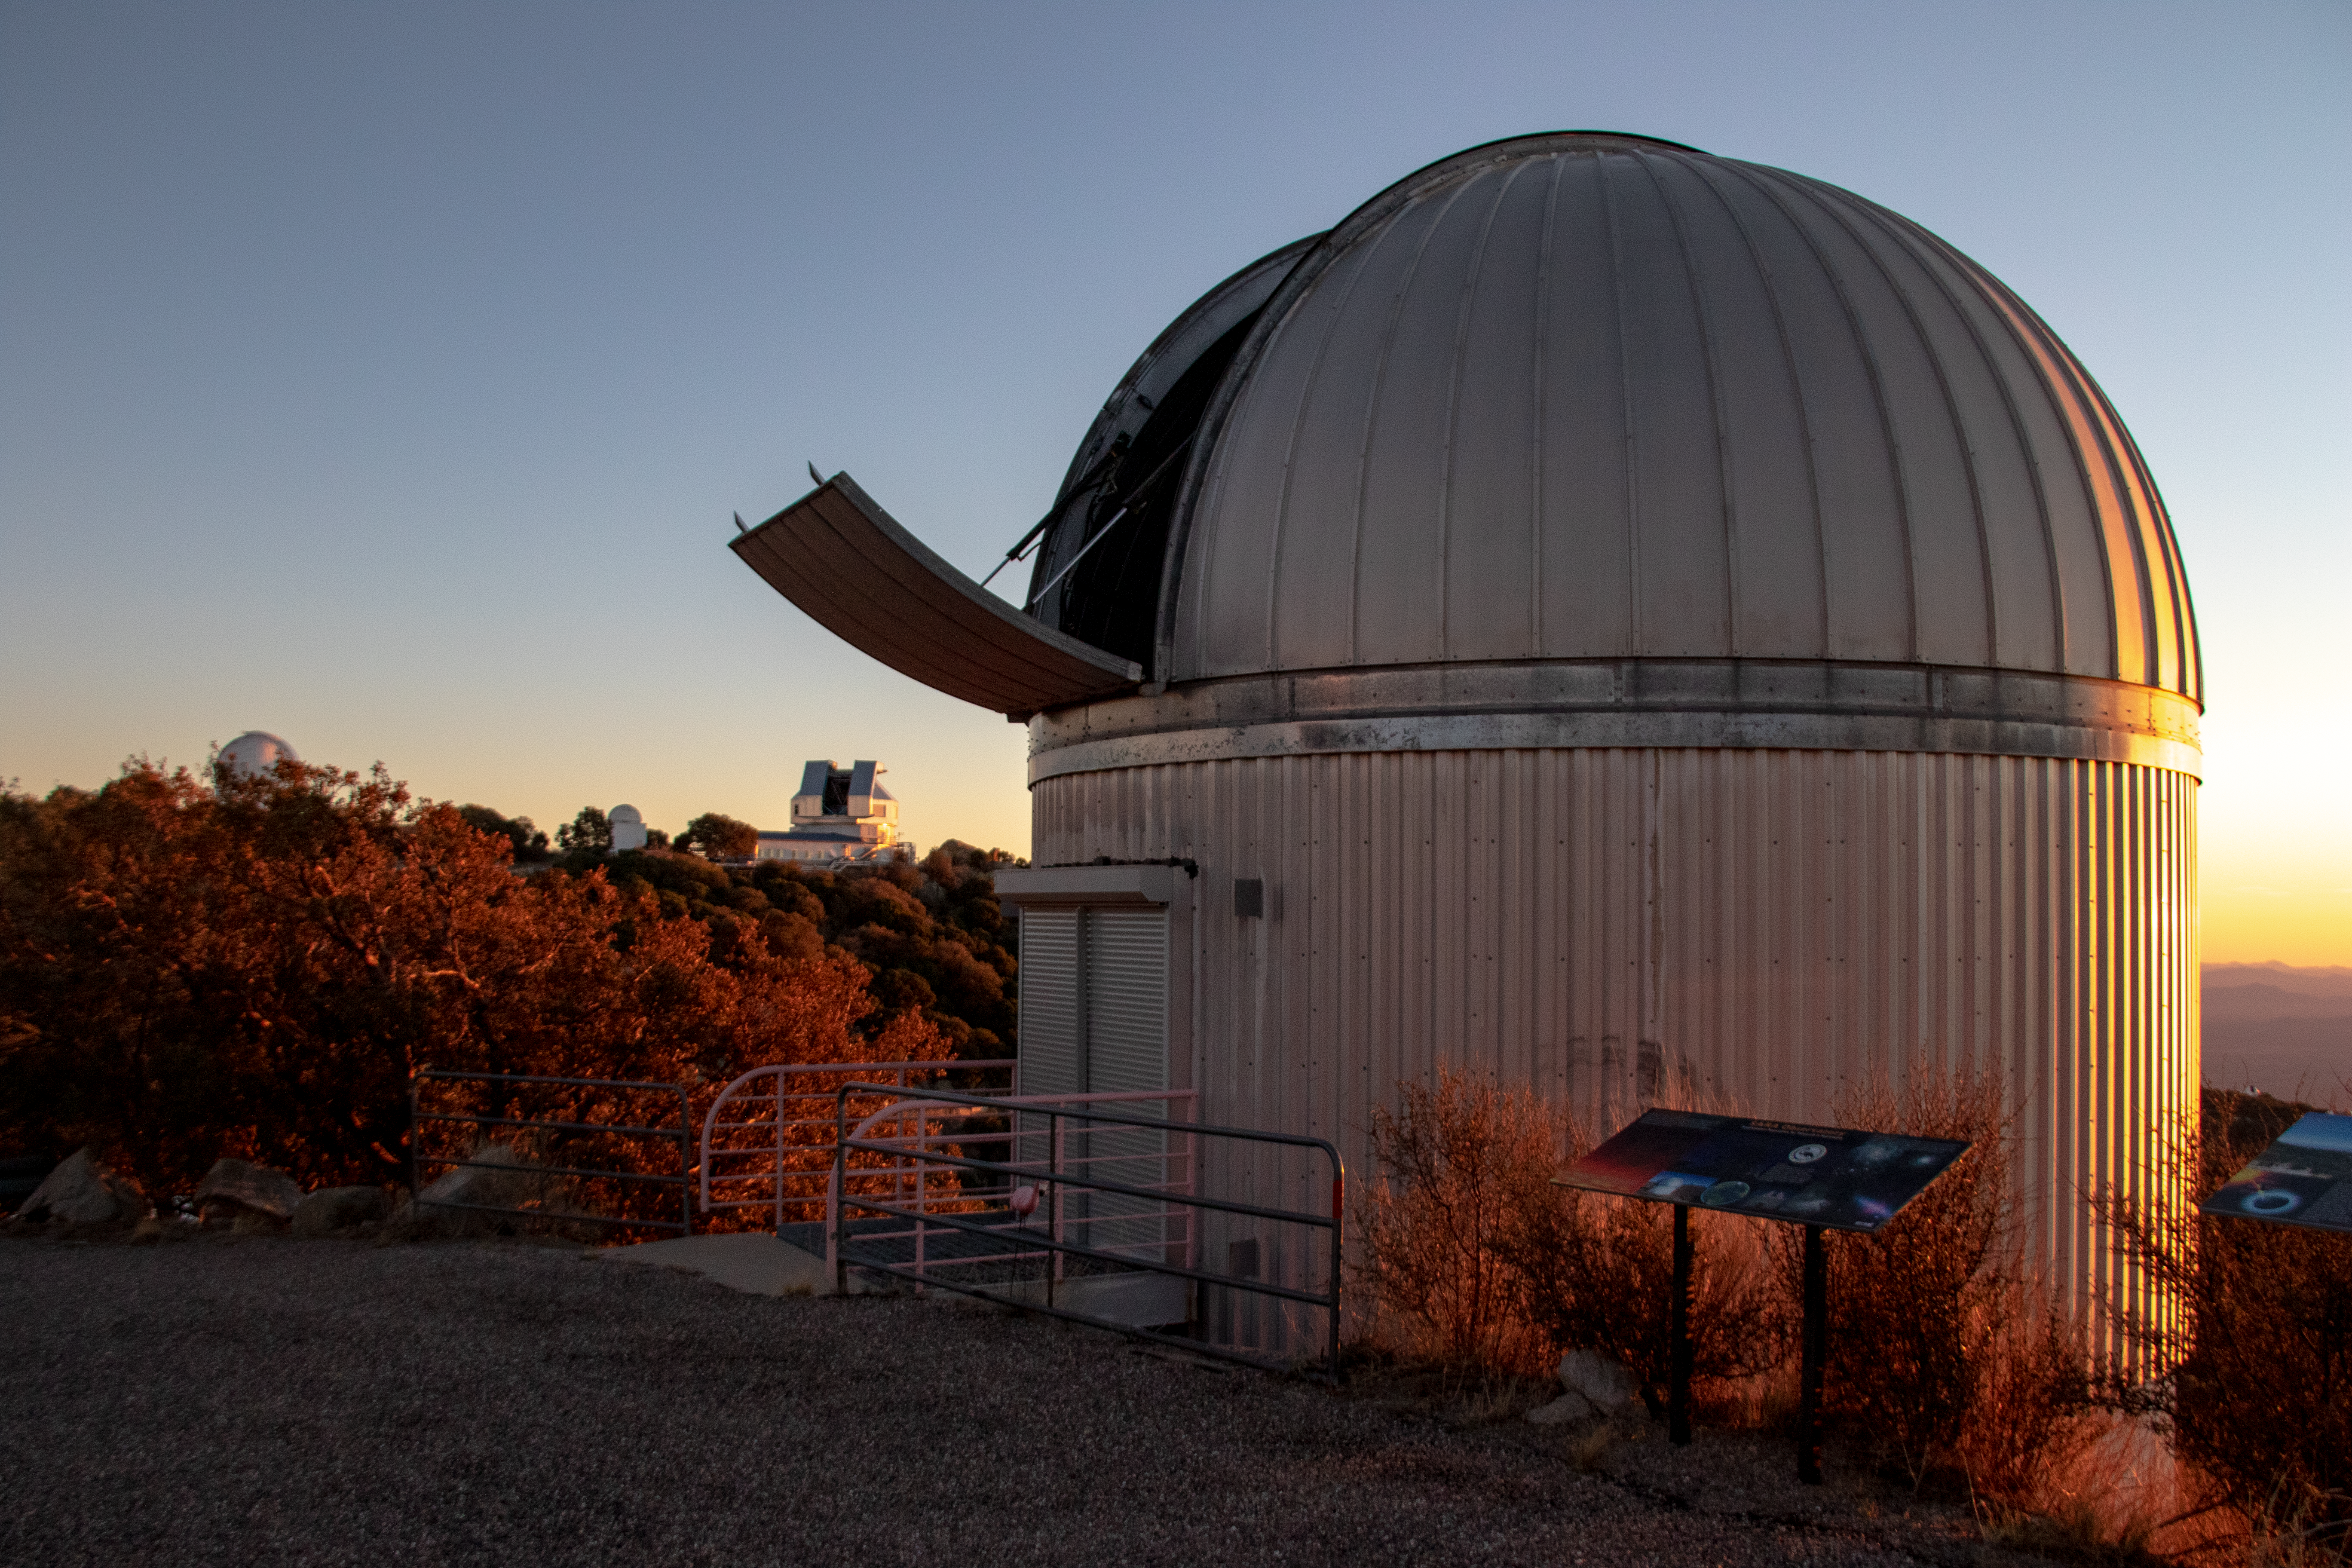

SARA Kitt Peak Telescope at Sunset

The SARA Kitt Peak Telescope at sunset on Kitt Peak National Observatory in Arizona.

Credit: Kitt Peak National Observatory/NOIRLab/NSF/AURA/P. Marenfeld